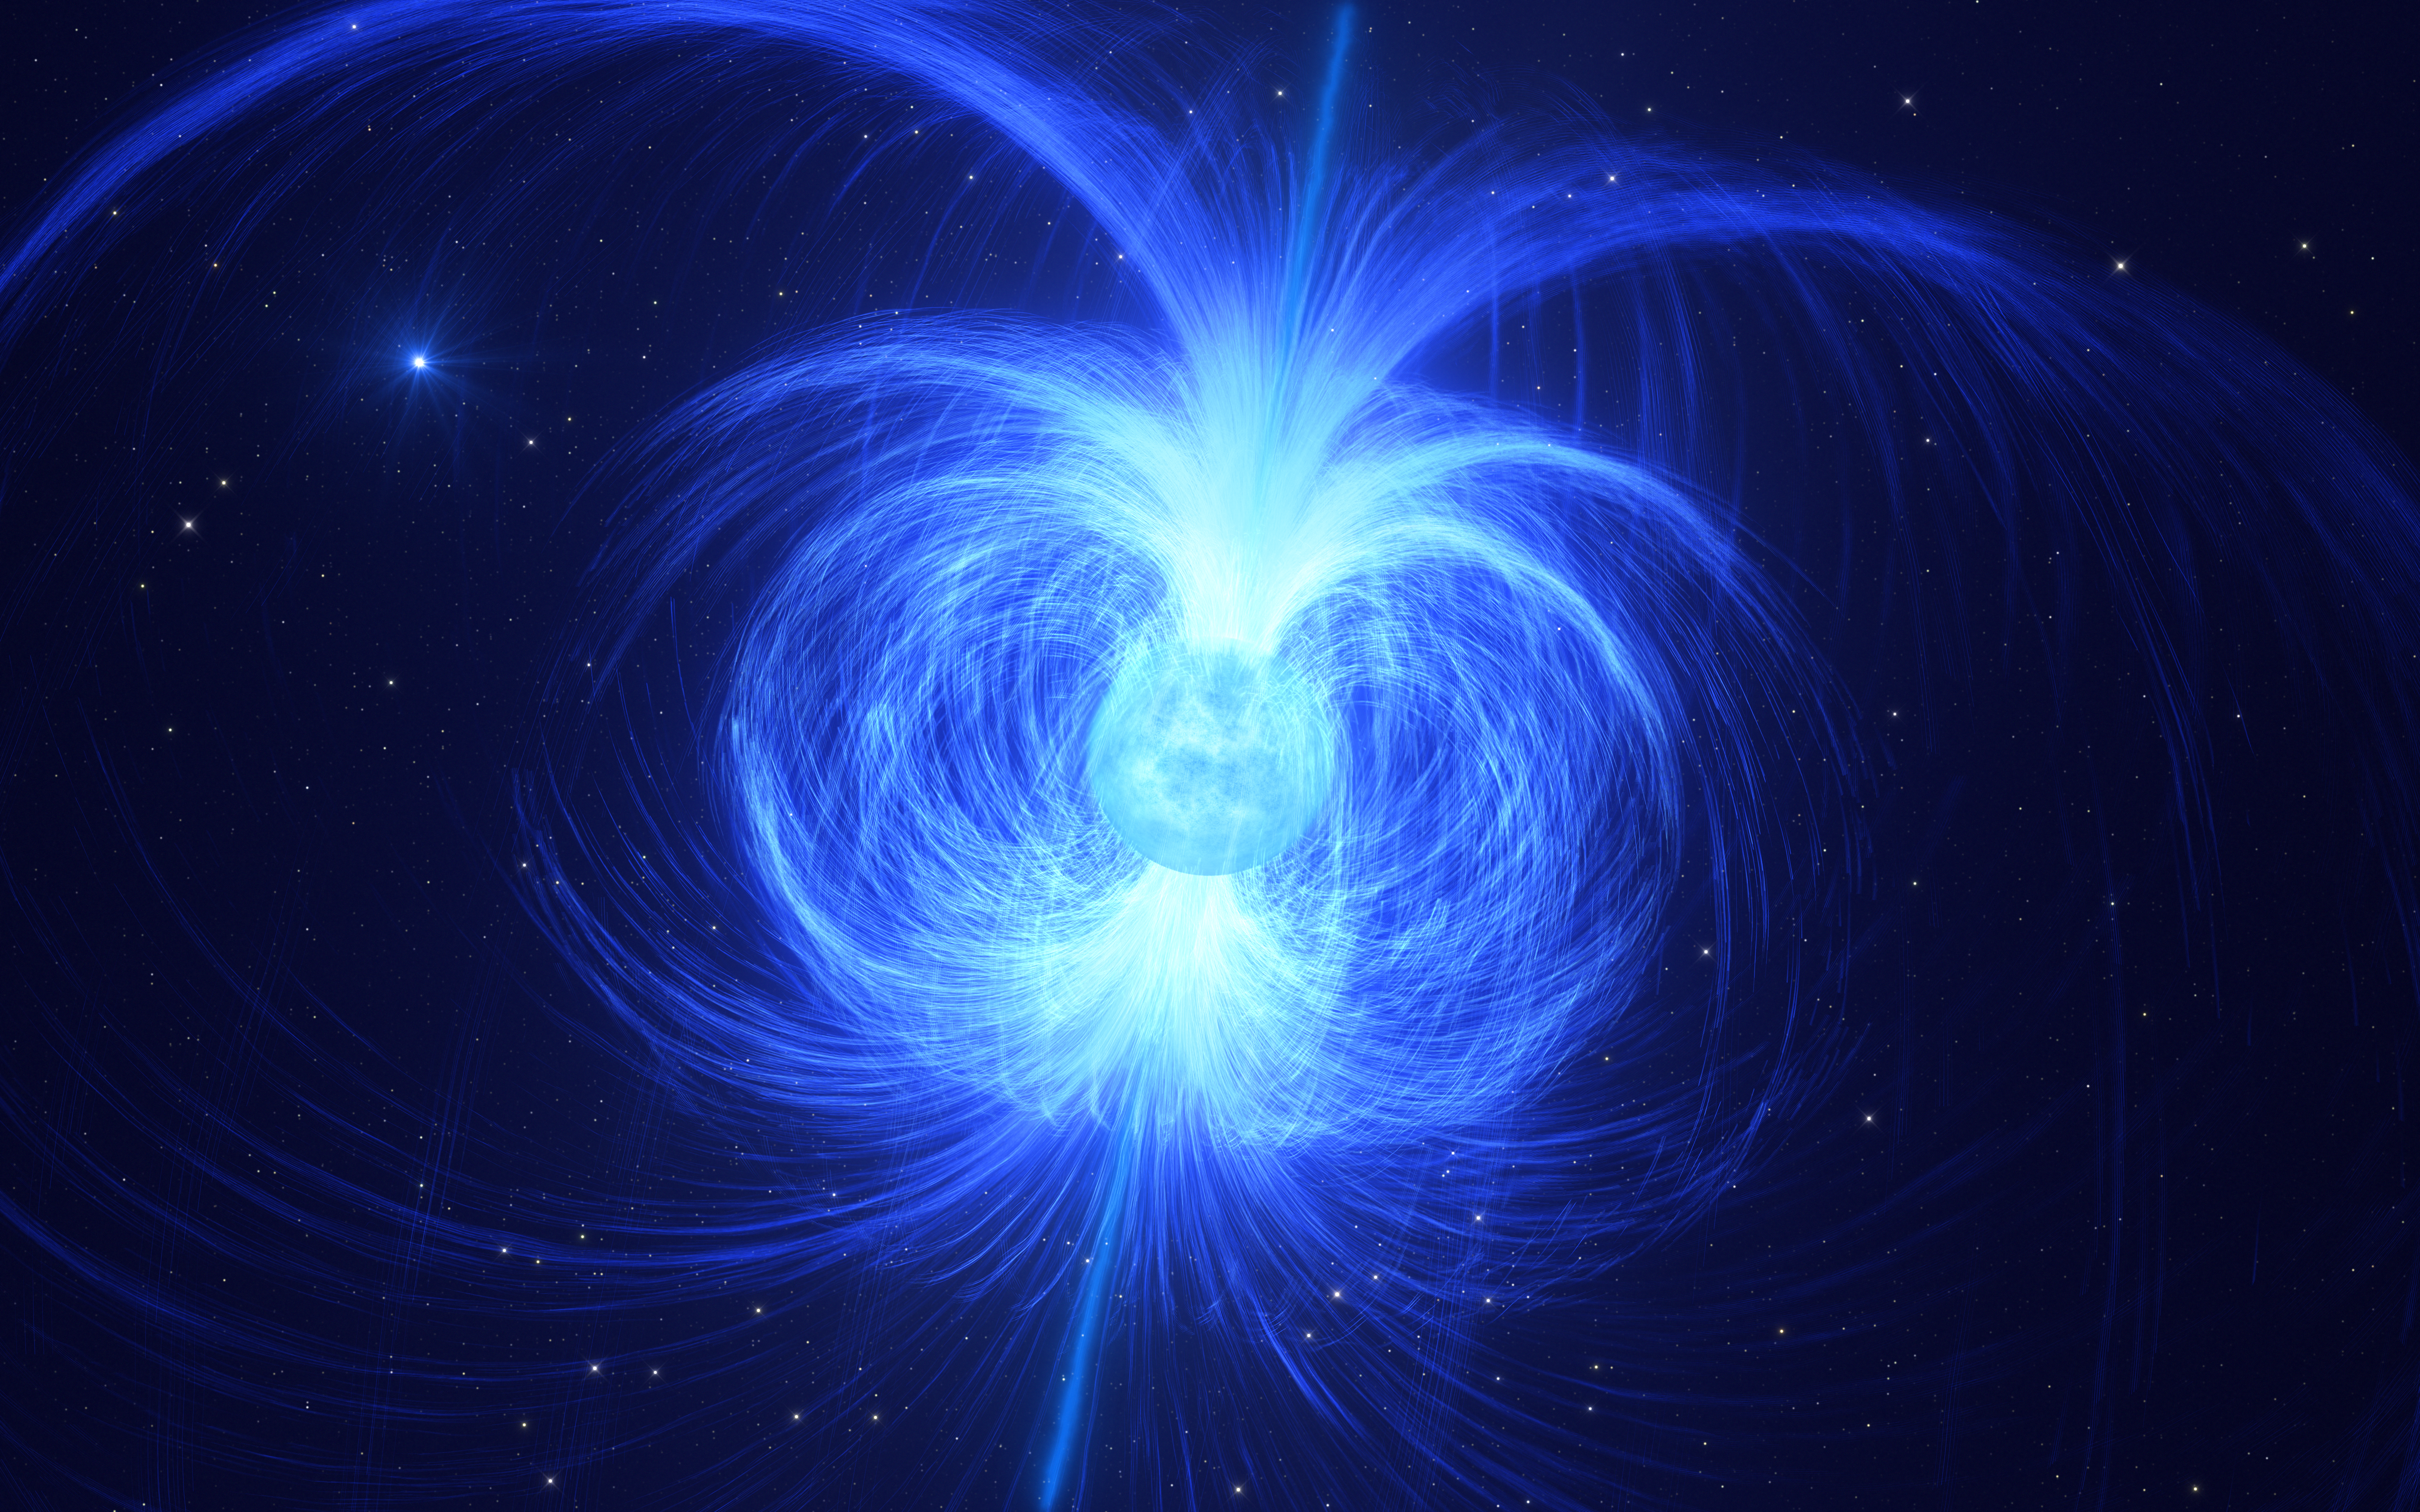

Artist’s impression of HD 45166, the star that might become a magnetar

This artist impression shows HD 45166, a massive star recently discovered to have a powerful magnetic field of 43 000 gauss, the strongest magnetic field ever found in a massive star. Intense winds of particles blowing away from the star are trapped by this magnetic field, enshrouding the star in a gaseous shell as illustrated here.

Astronomers believe that this star will end its life as a magnetar, a compact and highly magnetic stellar corpse. As HD 45166 collapses under its own gravity, its magnetic field will strengthen, and the star will eventually become a very compact core with a magnetic field of around 100 trillion gauss — the most powerful type of magnet in the Universe.

HD 45166 is part of a binary system. In the background, we get a glimpse of HD 45166’s companion, a normal blue star that has been found to orbit at a far larger distance than previously reported.

Credit: ESO/L. Calçada